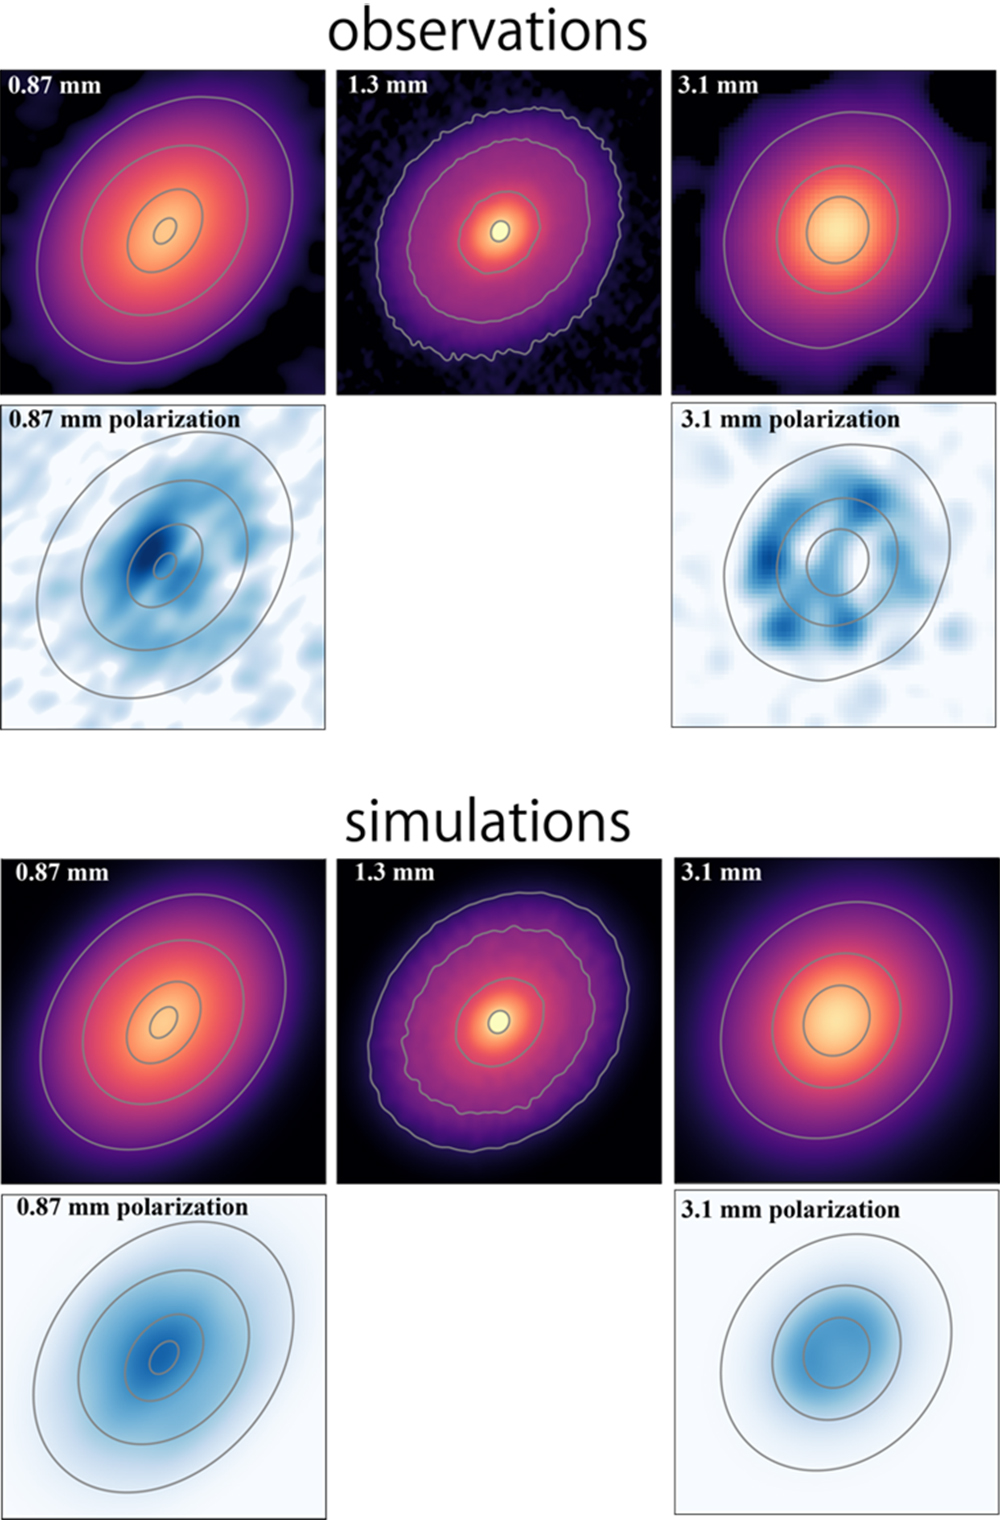

DG Tau Disk: An In-depth ALMA View

The top panel displays the radio wave strength maps of the DG Tau disk across three wavelengths: 0.87 mm, 1.3 mm, and 3.1 mm. Accompanying these are the polarization strength maps for 0.87 mm and 3.1 mm wavelengths, showcasing the radio waves scattered by the dust. The bottom panel presents the optimal simulation, aligning with the observed results. This multifaceted view offers a deeper understanding of the processes taking place in the disk.

Credit: ALMA (ESO/NAOJ/NRAO), S. Ohashi, et al